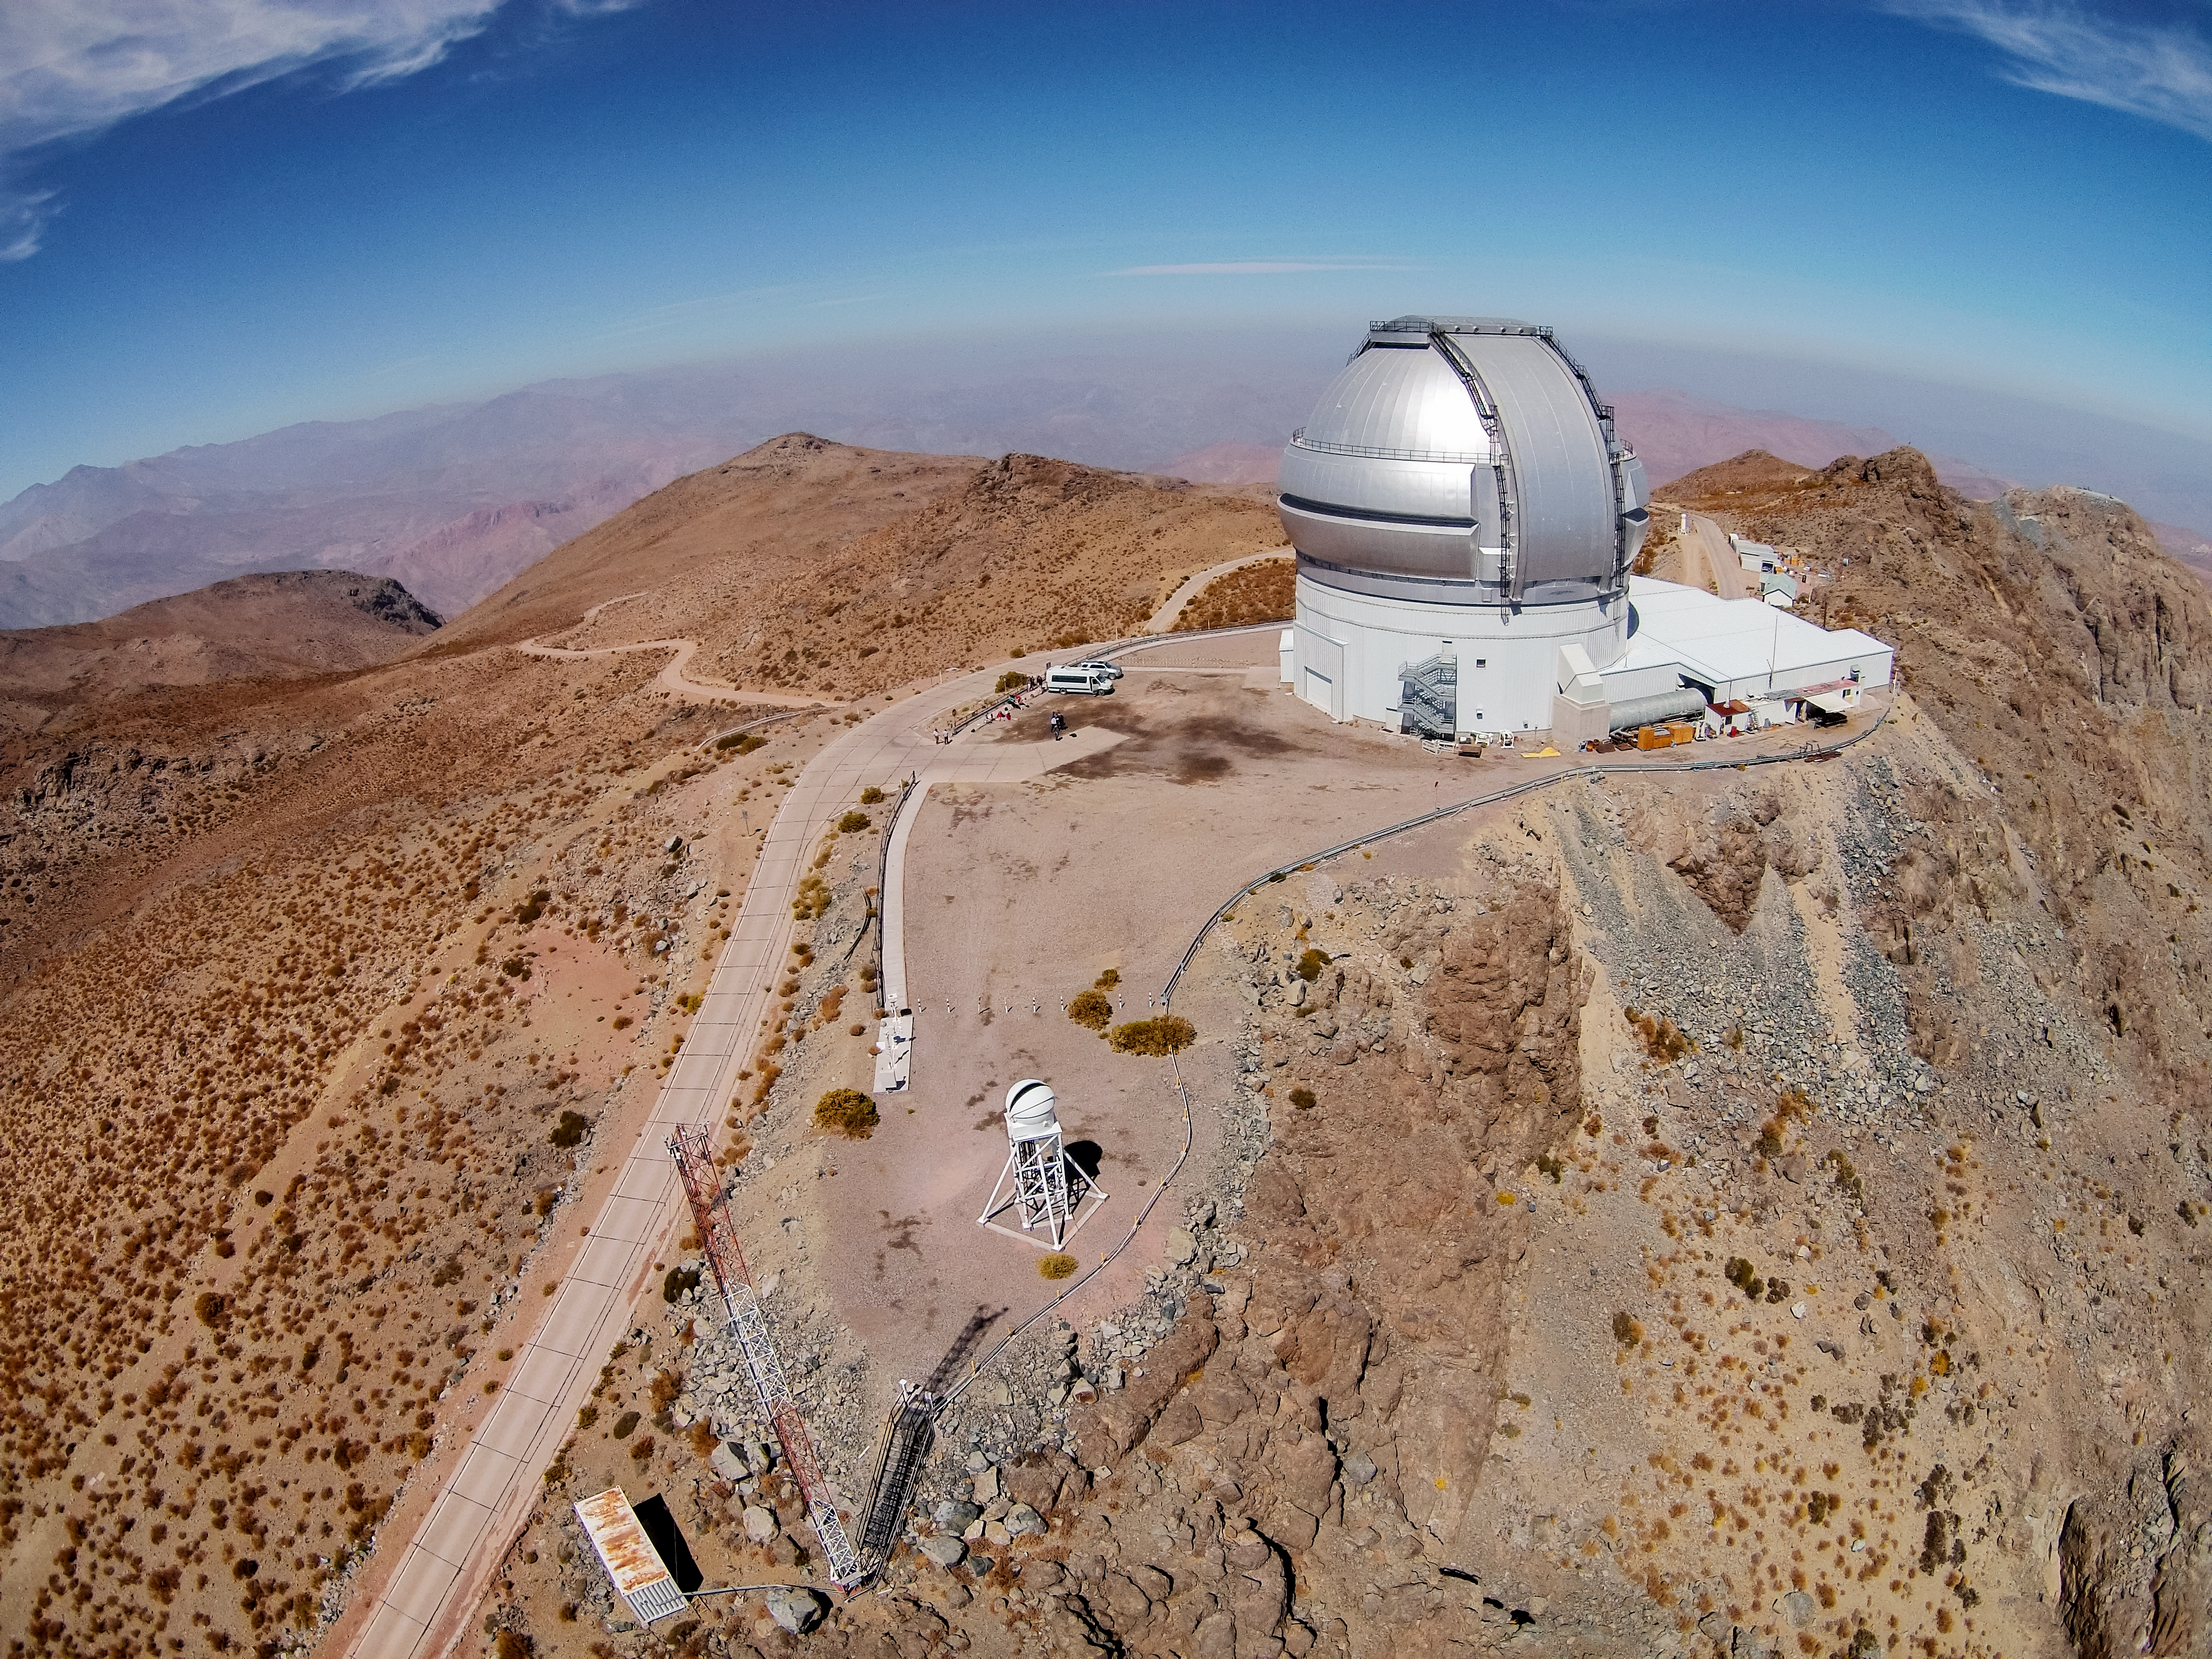

Gemini Telescope at Cerro Pachon

Aerial photo of the Gemini South telescope at Cerro Pachon, Chile.

Credit: International Gemini Observatory/NOIRLab/NSF/AURA/M. Paredes